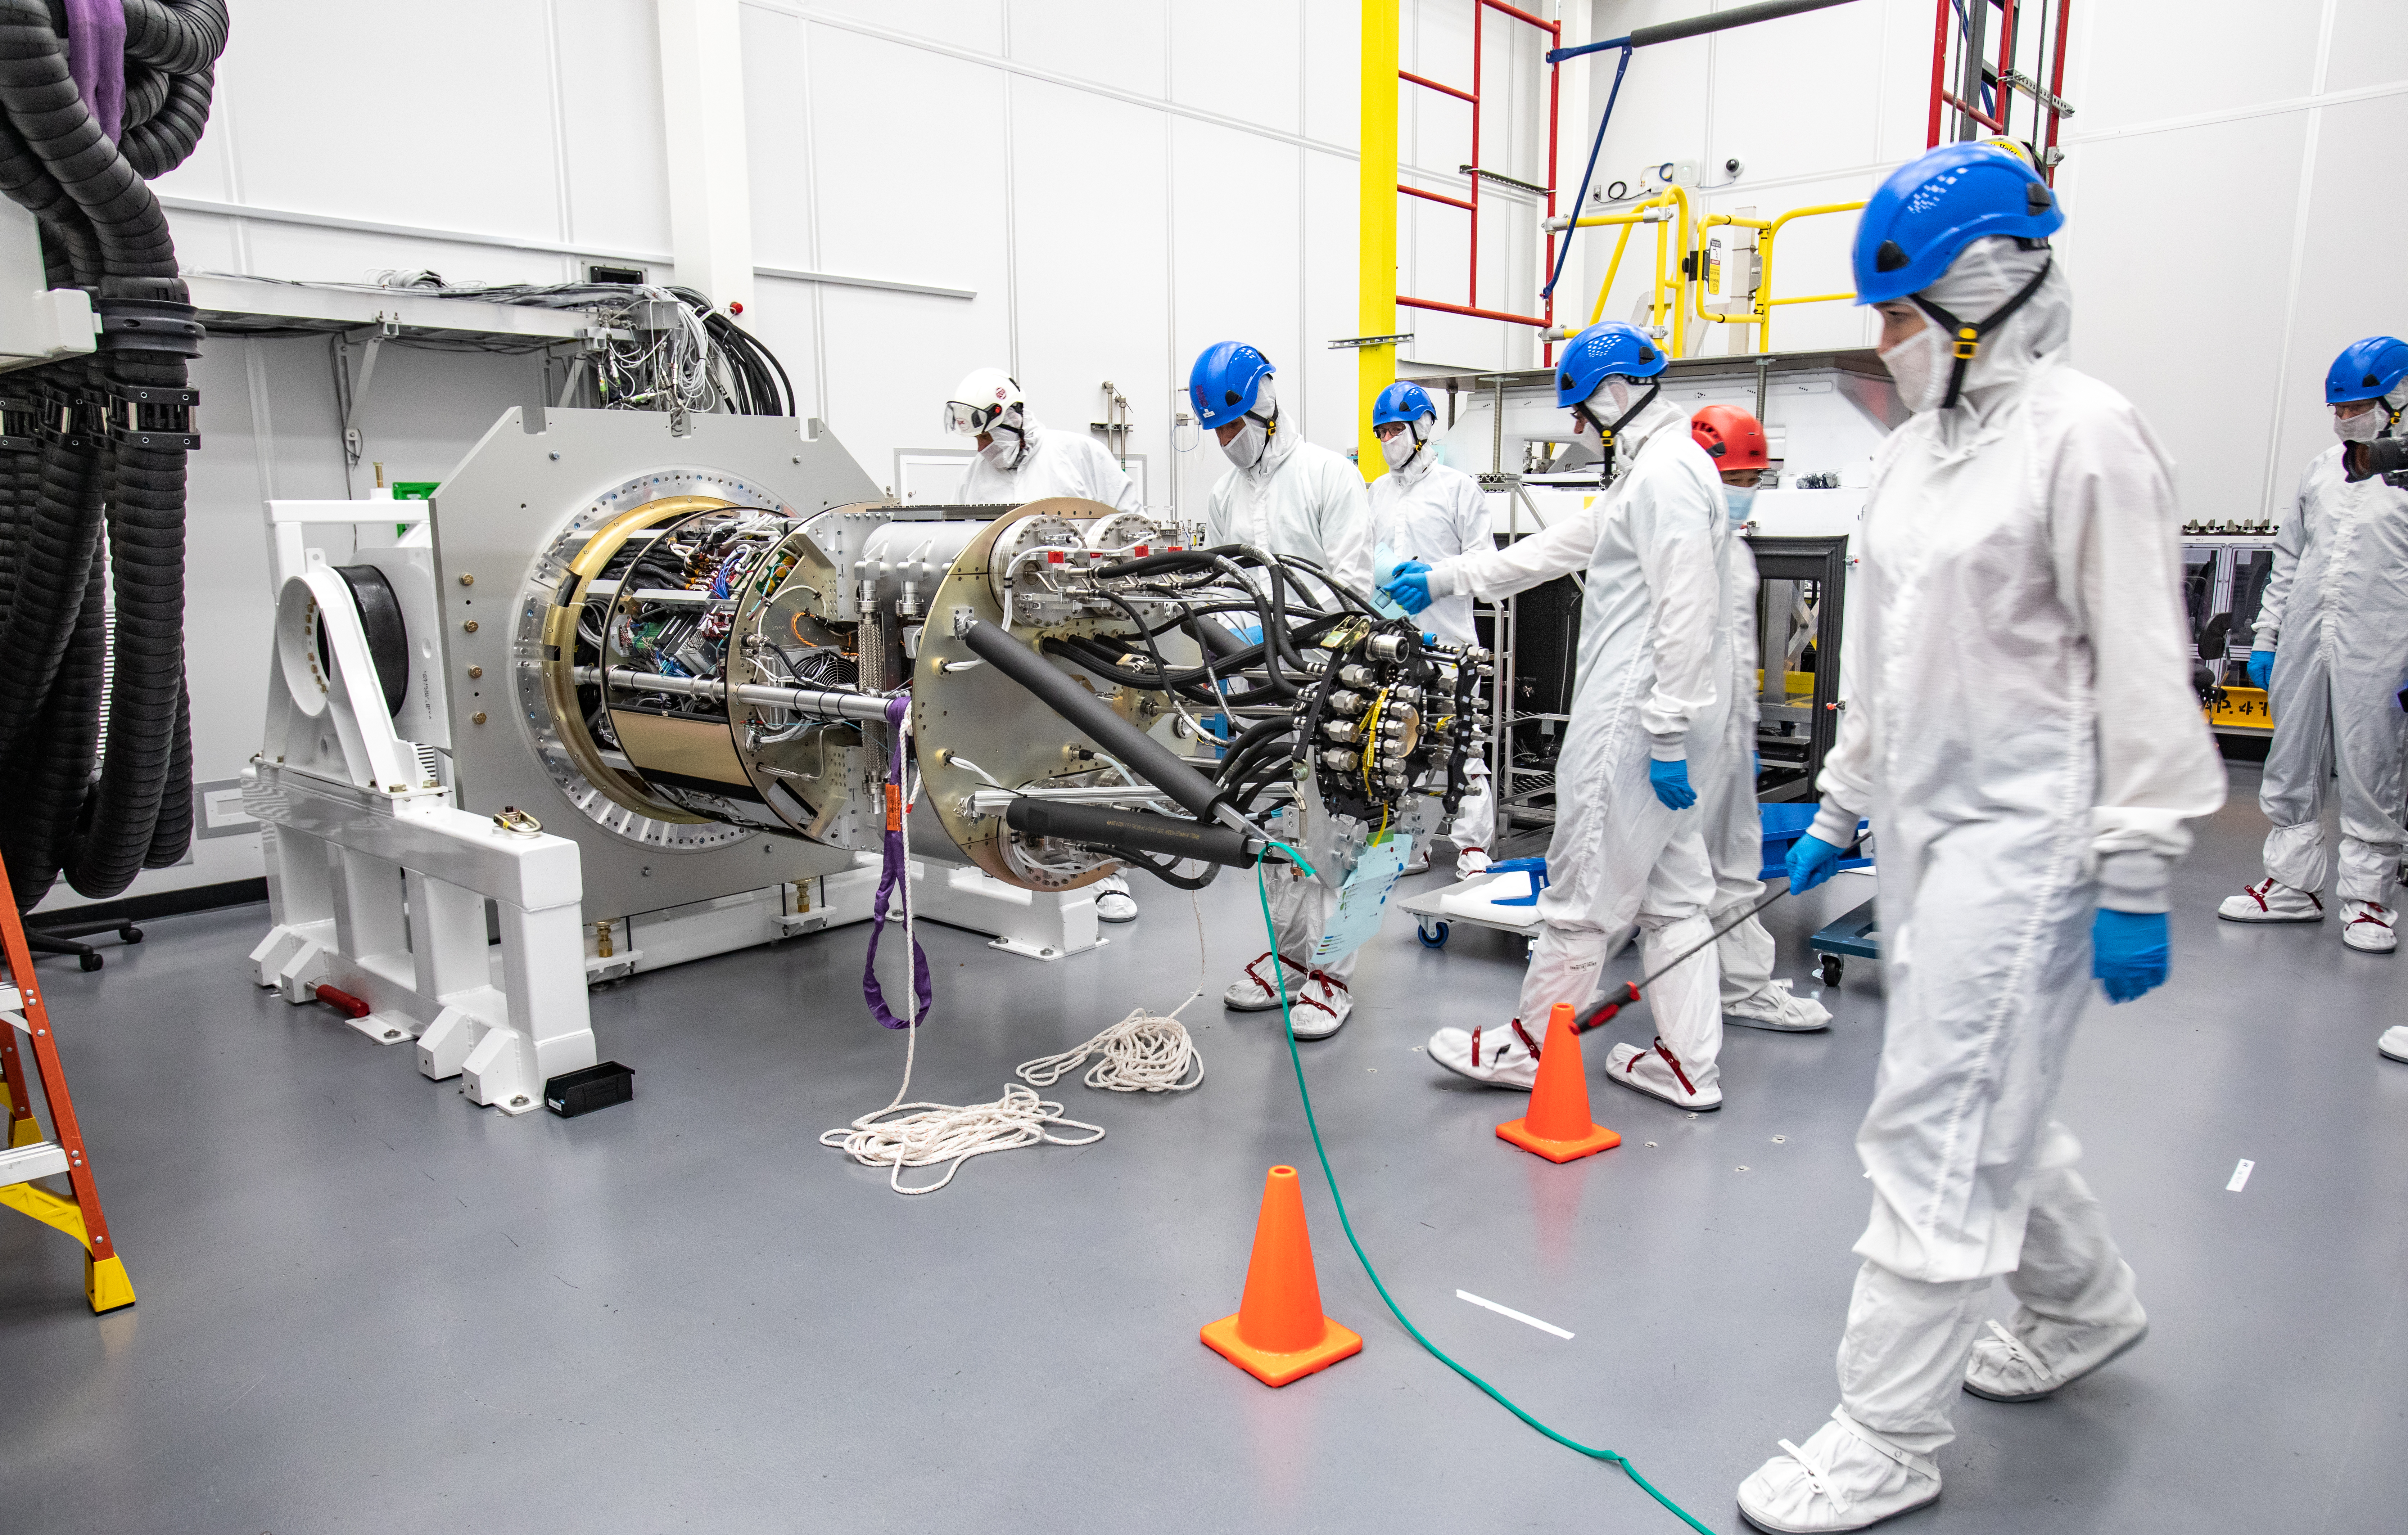

LSST Cryostat to Camera Body Lift

The LSST camera team successfully installed the cryostat to the camera body on April 8.

Credit: Jacqueline Ramseyer Orrell/SLAC National Accelerator Laboratory